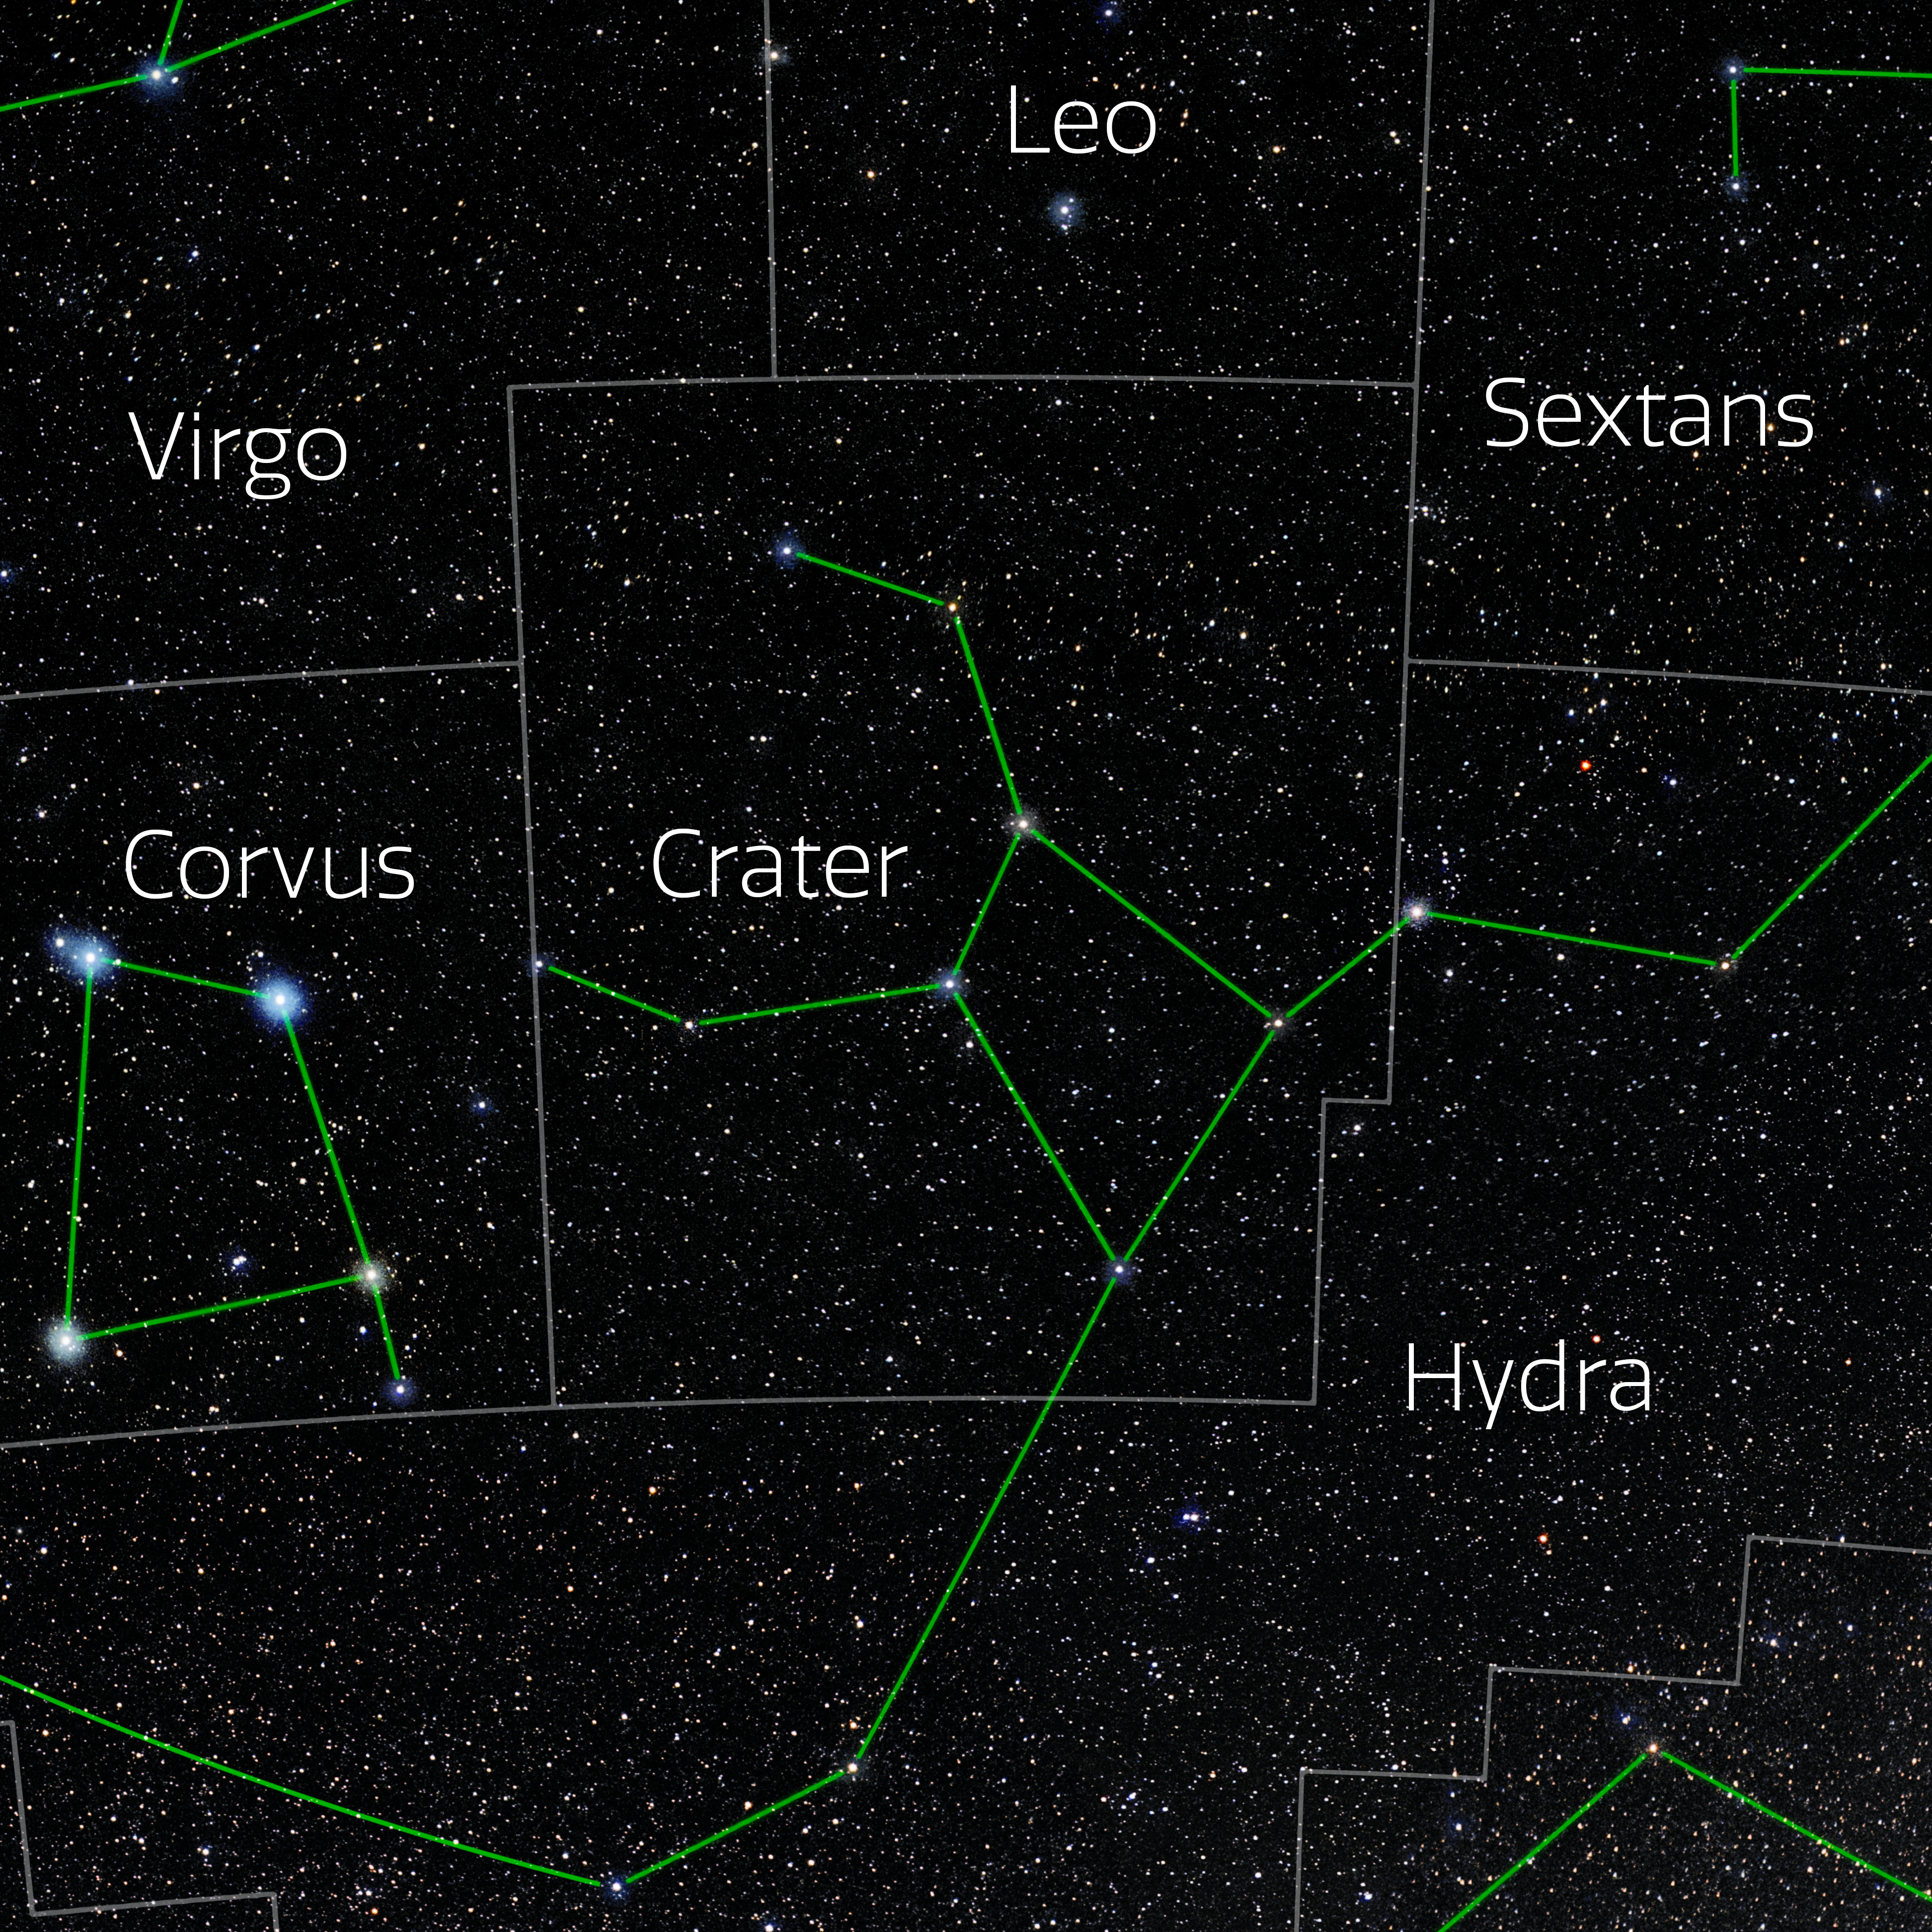

Crater (Annotated)

Photo of the constellation Crater with annotations from IAU and Sky & Telescope. Here is the non-annotated version.

Credit: E. Slawik/NOIRLab/NSF/AURA/M. Zamani